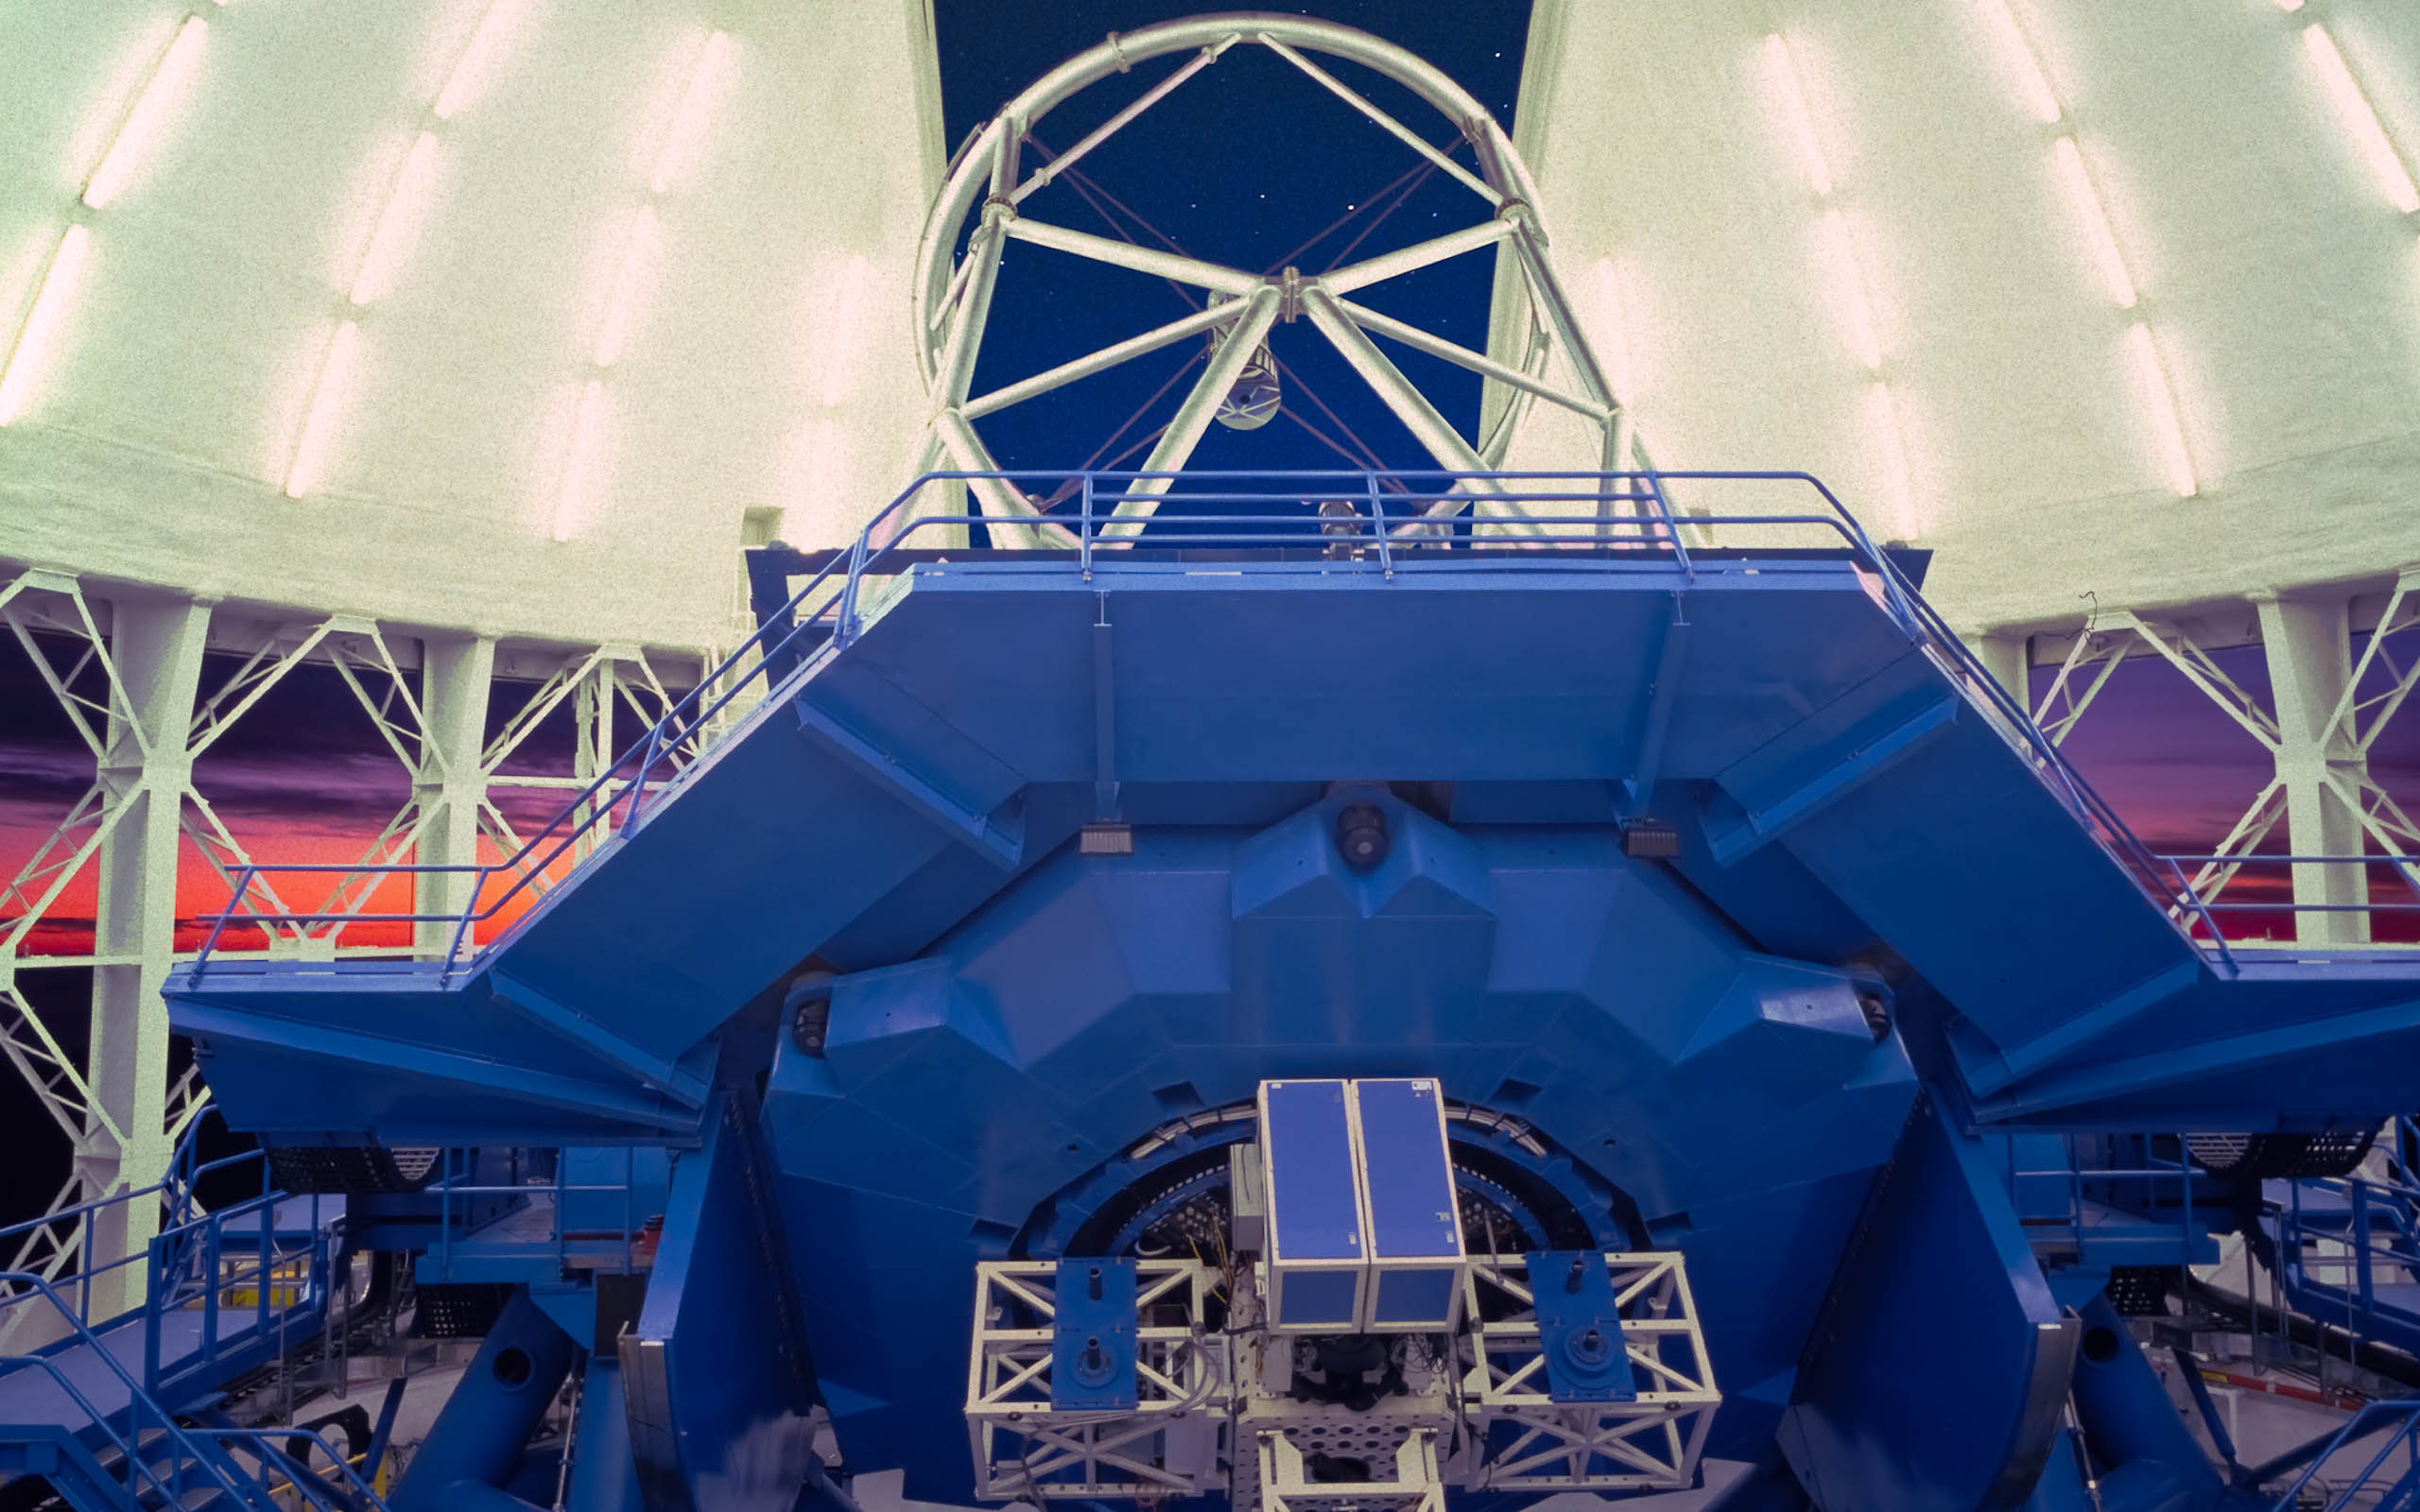

Gemini South End of Twilight

This view of the Gemini South Telescope shows the telescope structure as it prepares for a night of observations. On the back the Instrument Support Structure can be clearly seen and some of the brighter stars can be seen through the open observing slit.

Credit: International Gemini Observatory/AURA